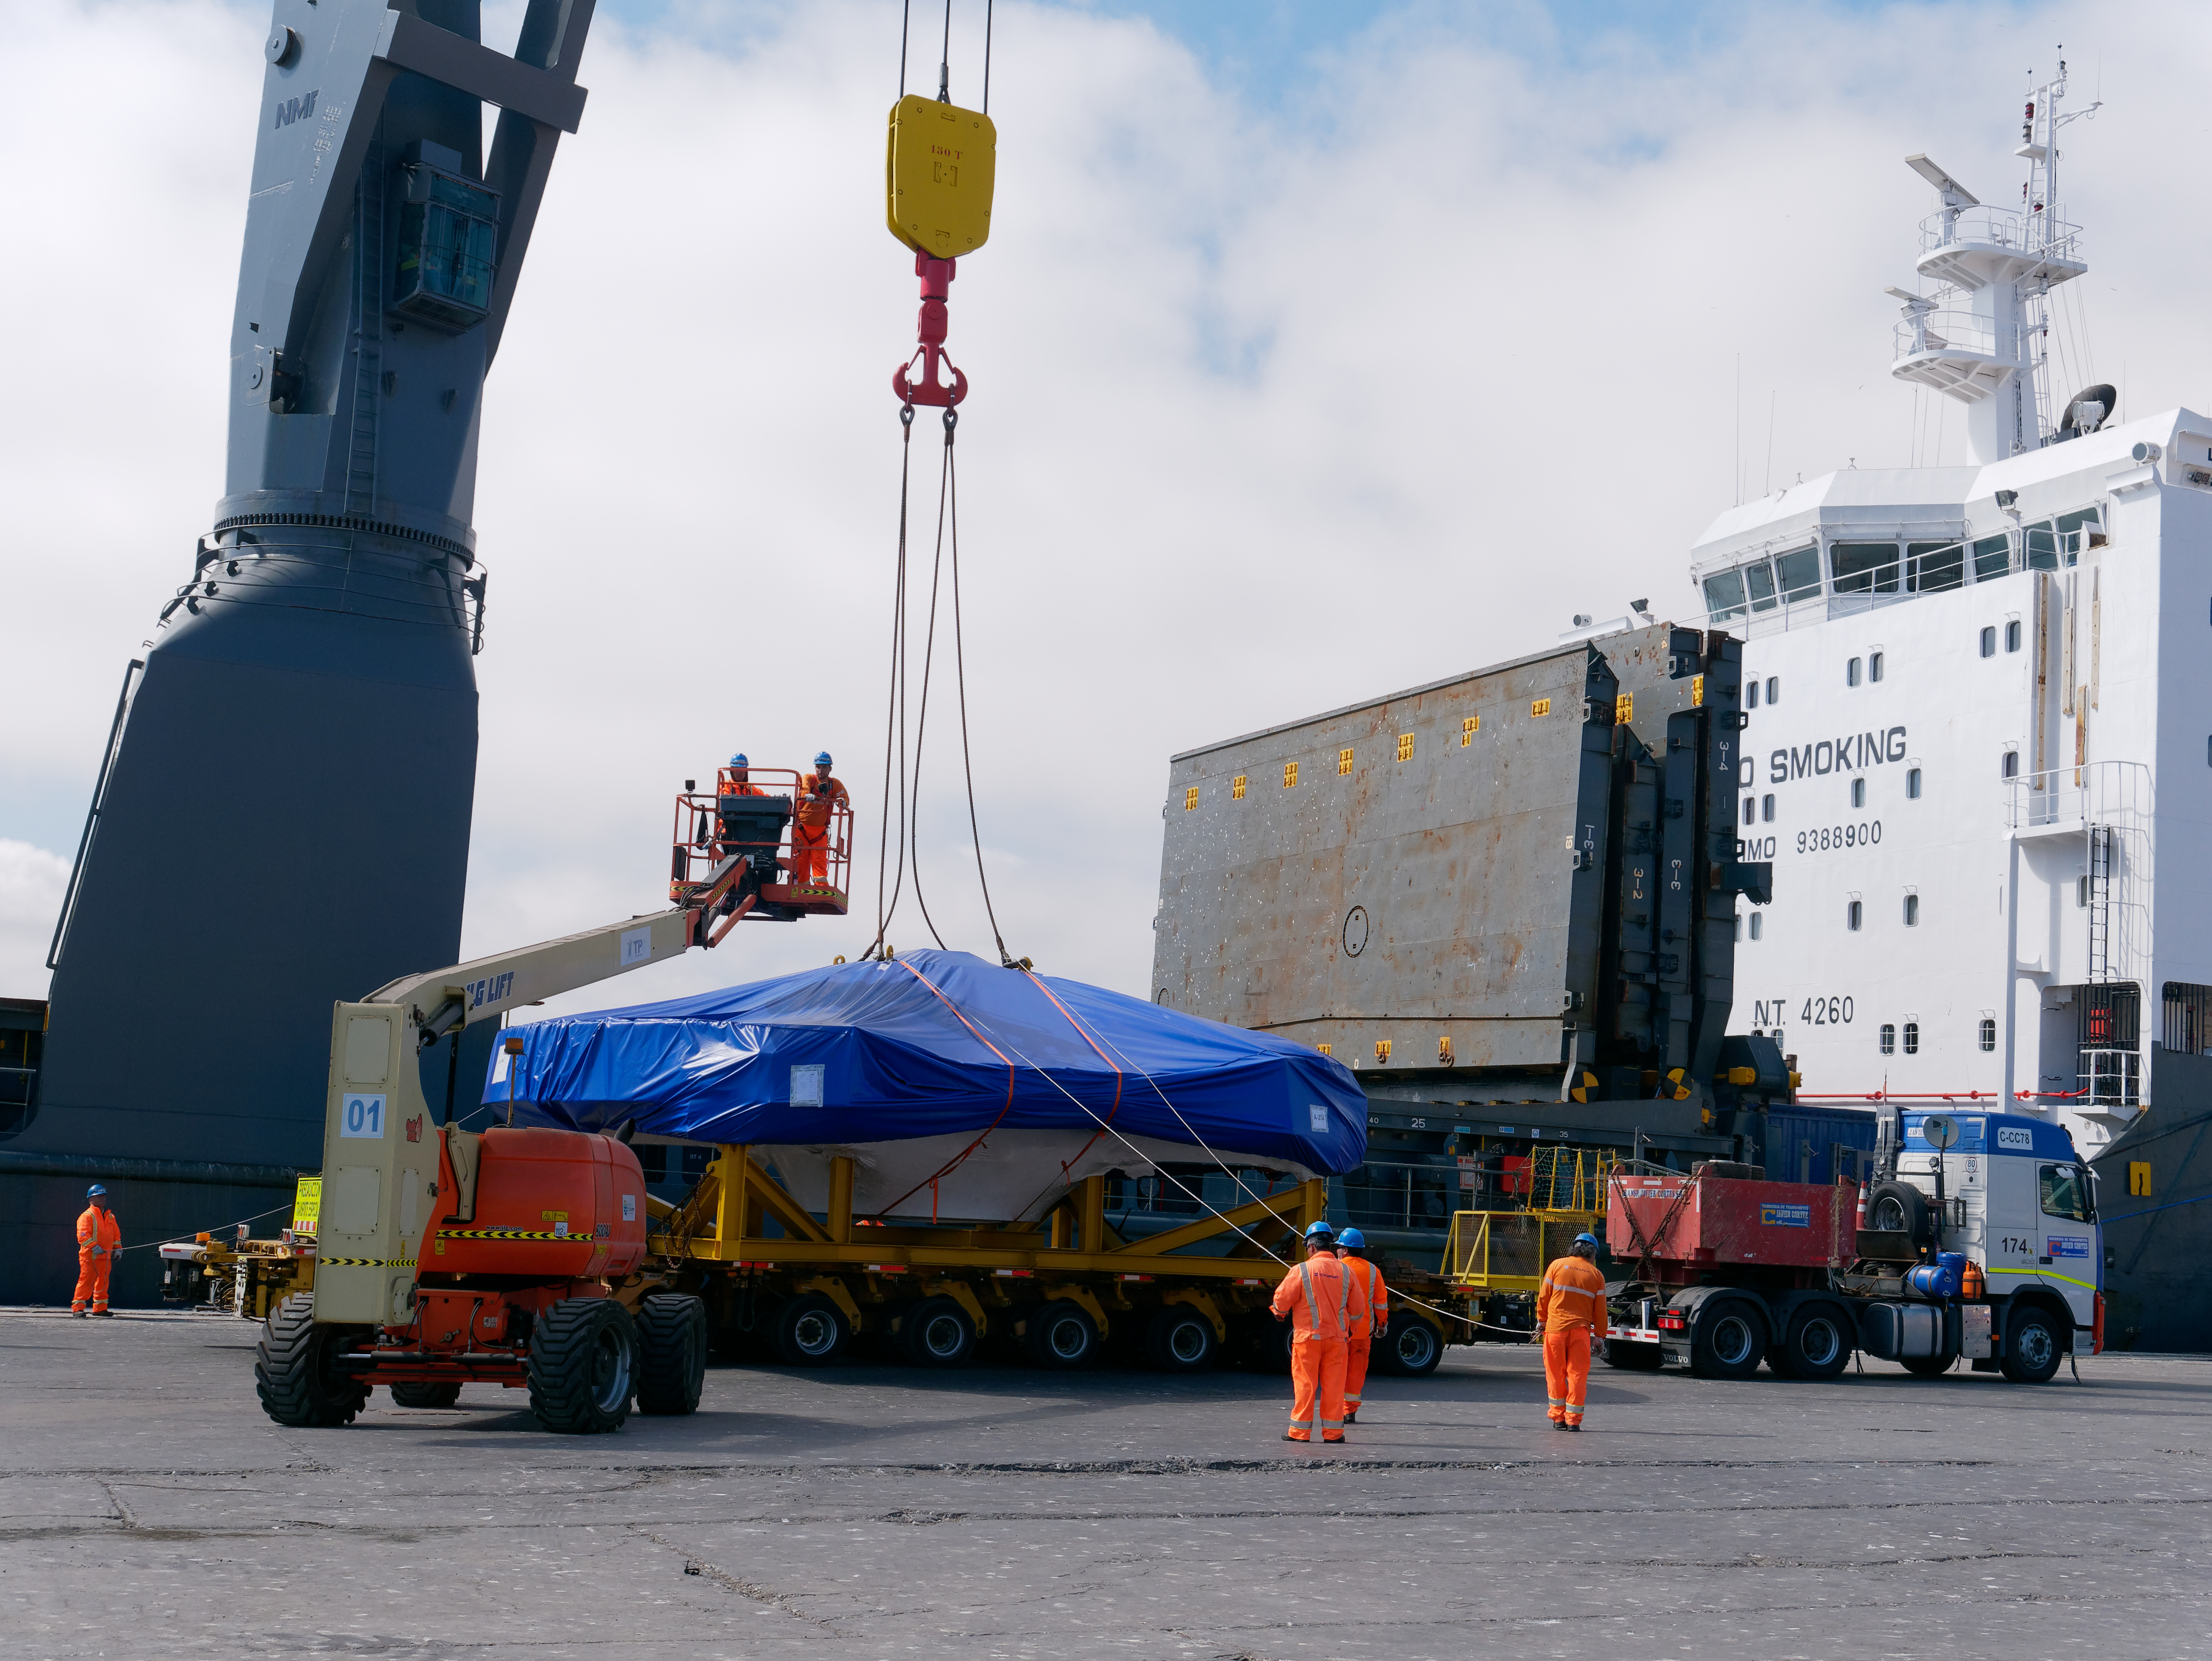

TMA Arrives in Coquimbo

On September 7, 2019, the ship carrying the LSST Telescope Mount Assembly (TMA) arrived in Coquimbo. The TMA was manufactured in Spain, and was disassembled into smaller pieces for shipping. Each piece was marine-wrapped to protect it during transport. Now the pieces will be loaded onboard a fleet of transport vehicles which will carry them to the LSST summit facility on Cerro Pachón.

Credit: Rubin Observatory/NSF/AURA